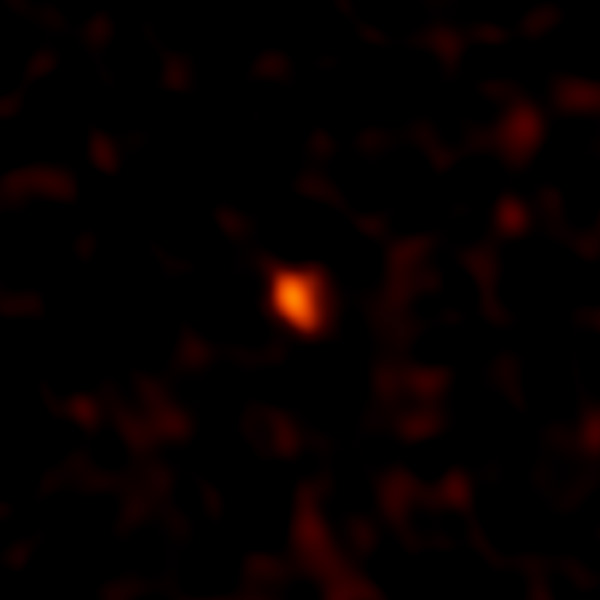

Faint millimeter-wavelength “glow” from a planetary body

ALMA image of the faint millimeter-wavelength “glow” from the planetary body 2014 UZ224, more informally known as DeeDee. At three times the distance of Pluto from the Sun, DeeDee is the second most distant known TNO with a confirmed orbit in our solar system.

Credit: ALMA (ESO/NAOJ/NRAO)